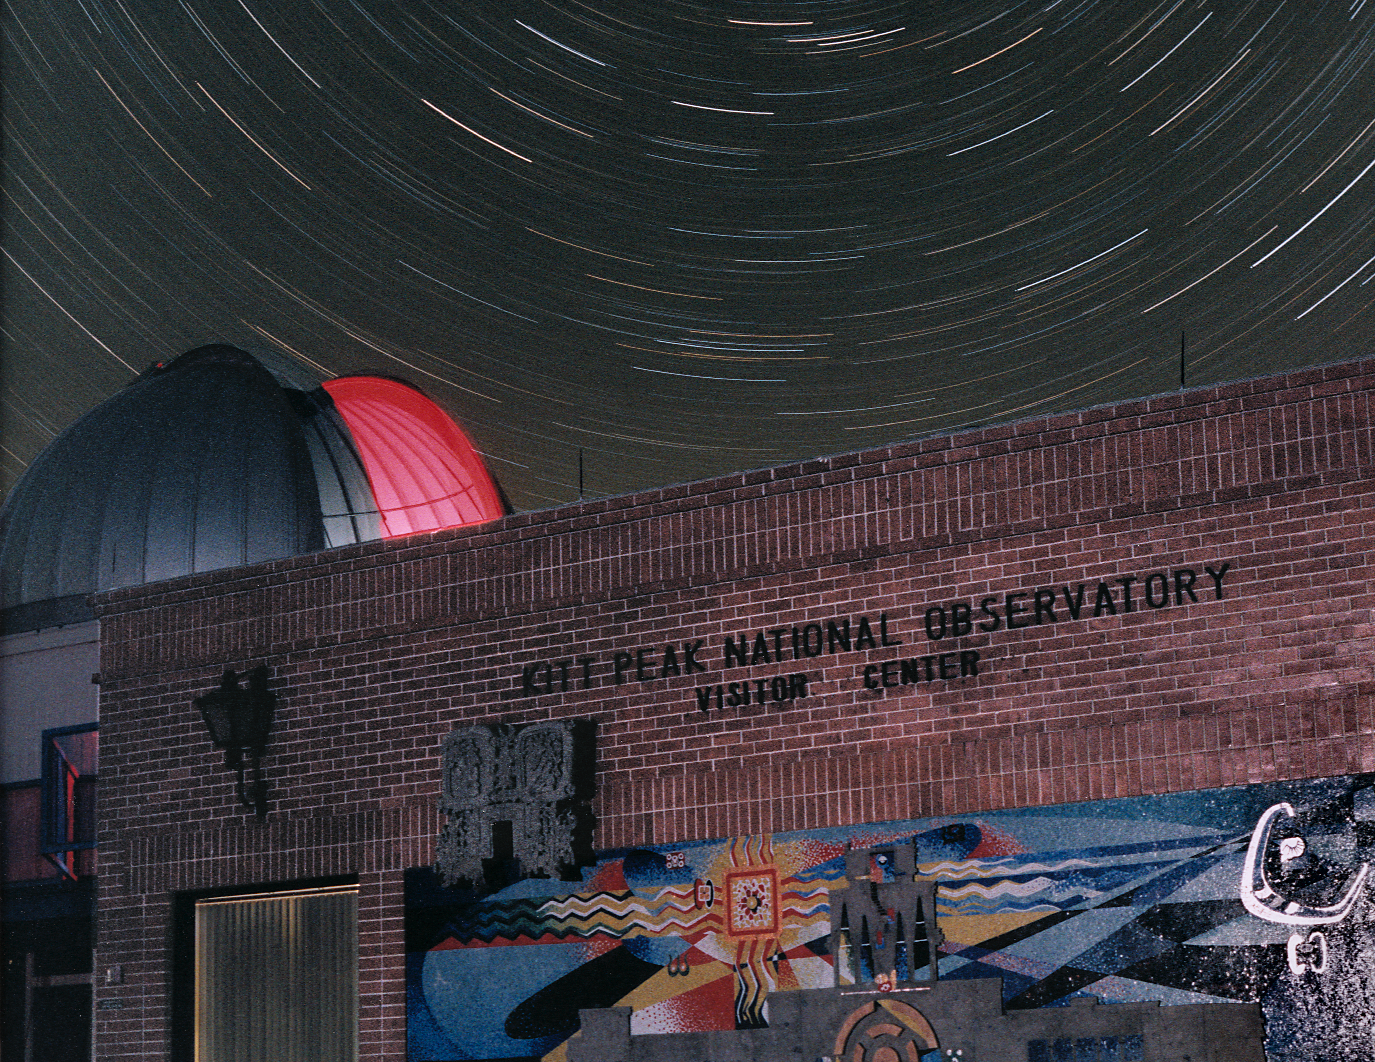

Visitors' Center at night

KPNO Visitors' Center at night showing the Visitor Center 0.6-meter Shreve Telescope dome open with the interior red lights on, and star trails in the sky. The decorative mural on the side of the building was lit by flash.

Credit: Adam Block/NOIRLab/NSF/AURA/